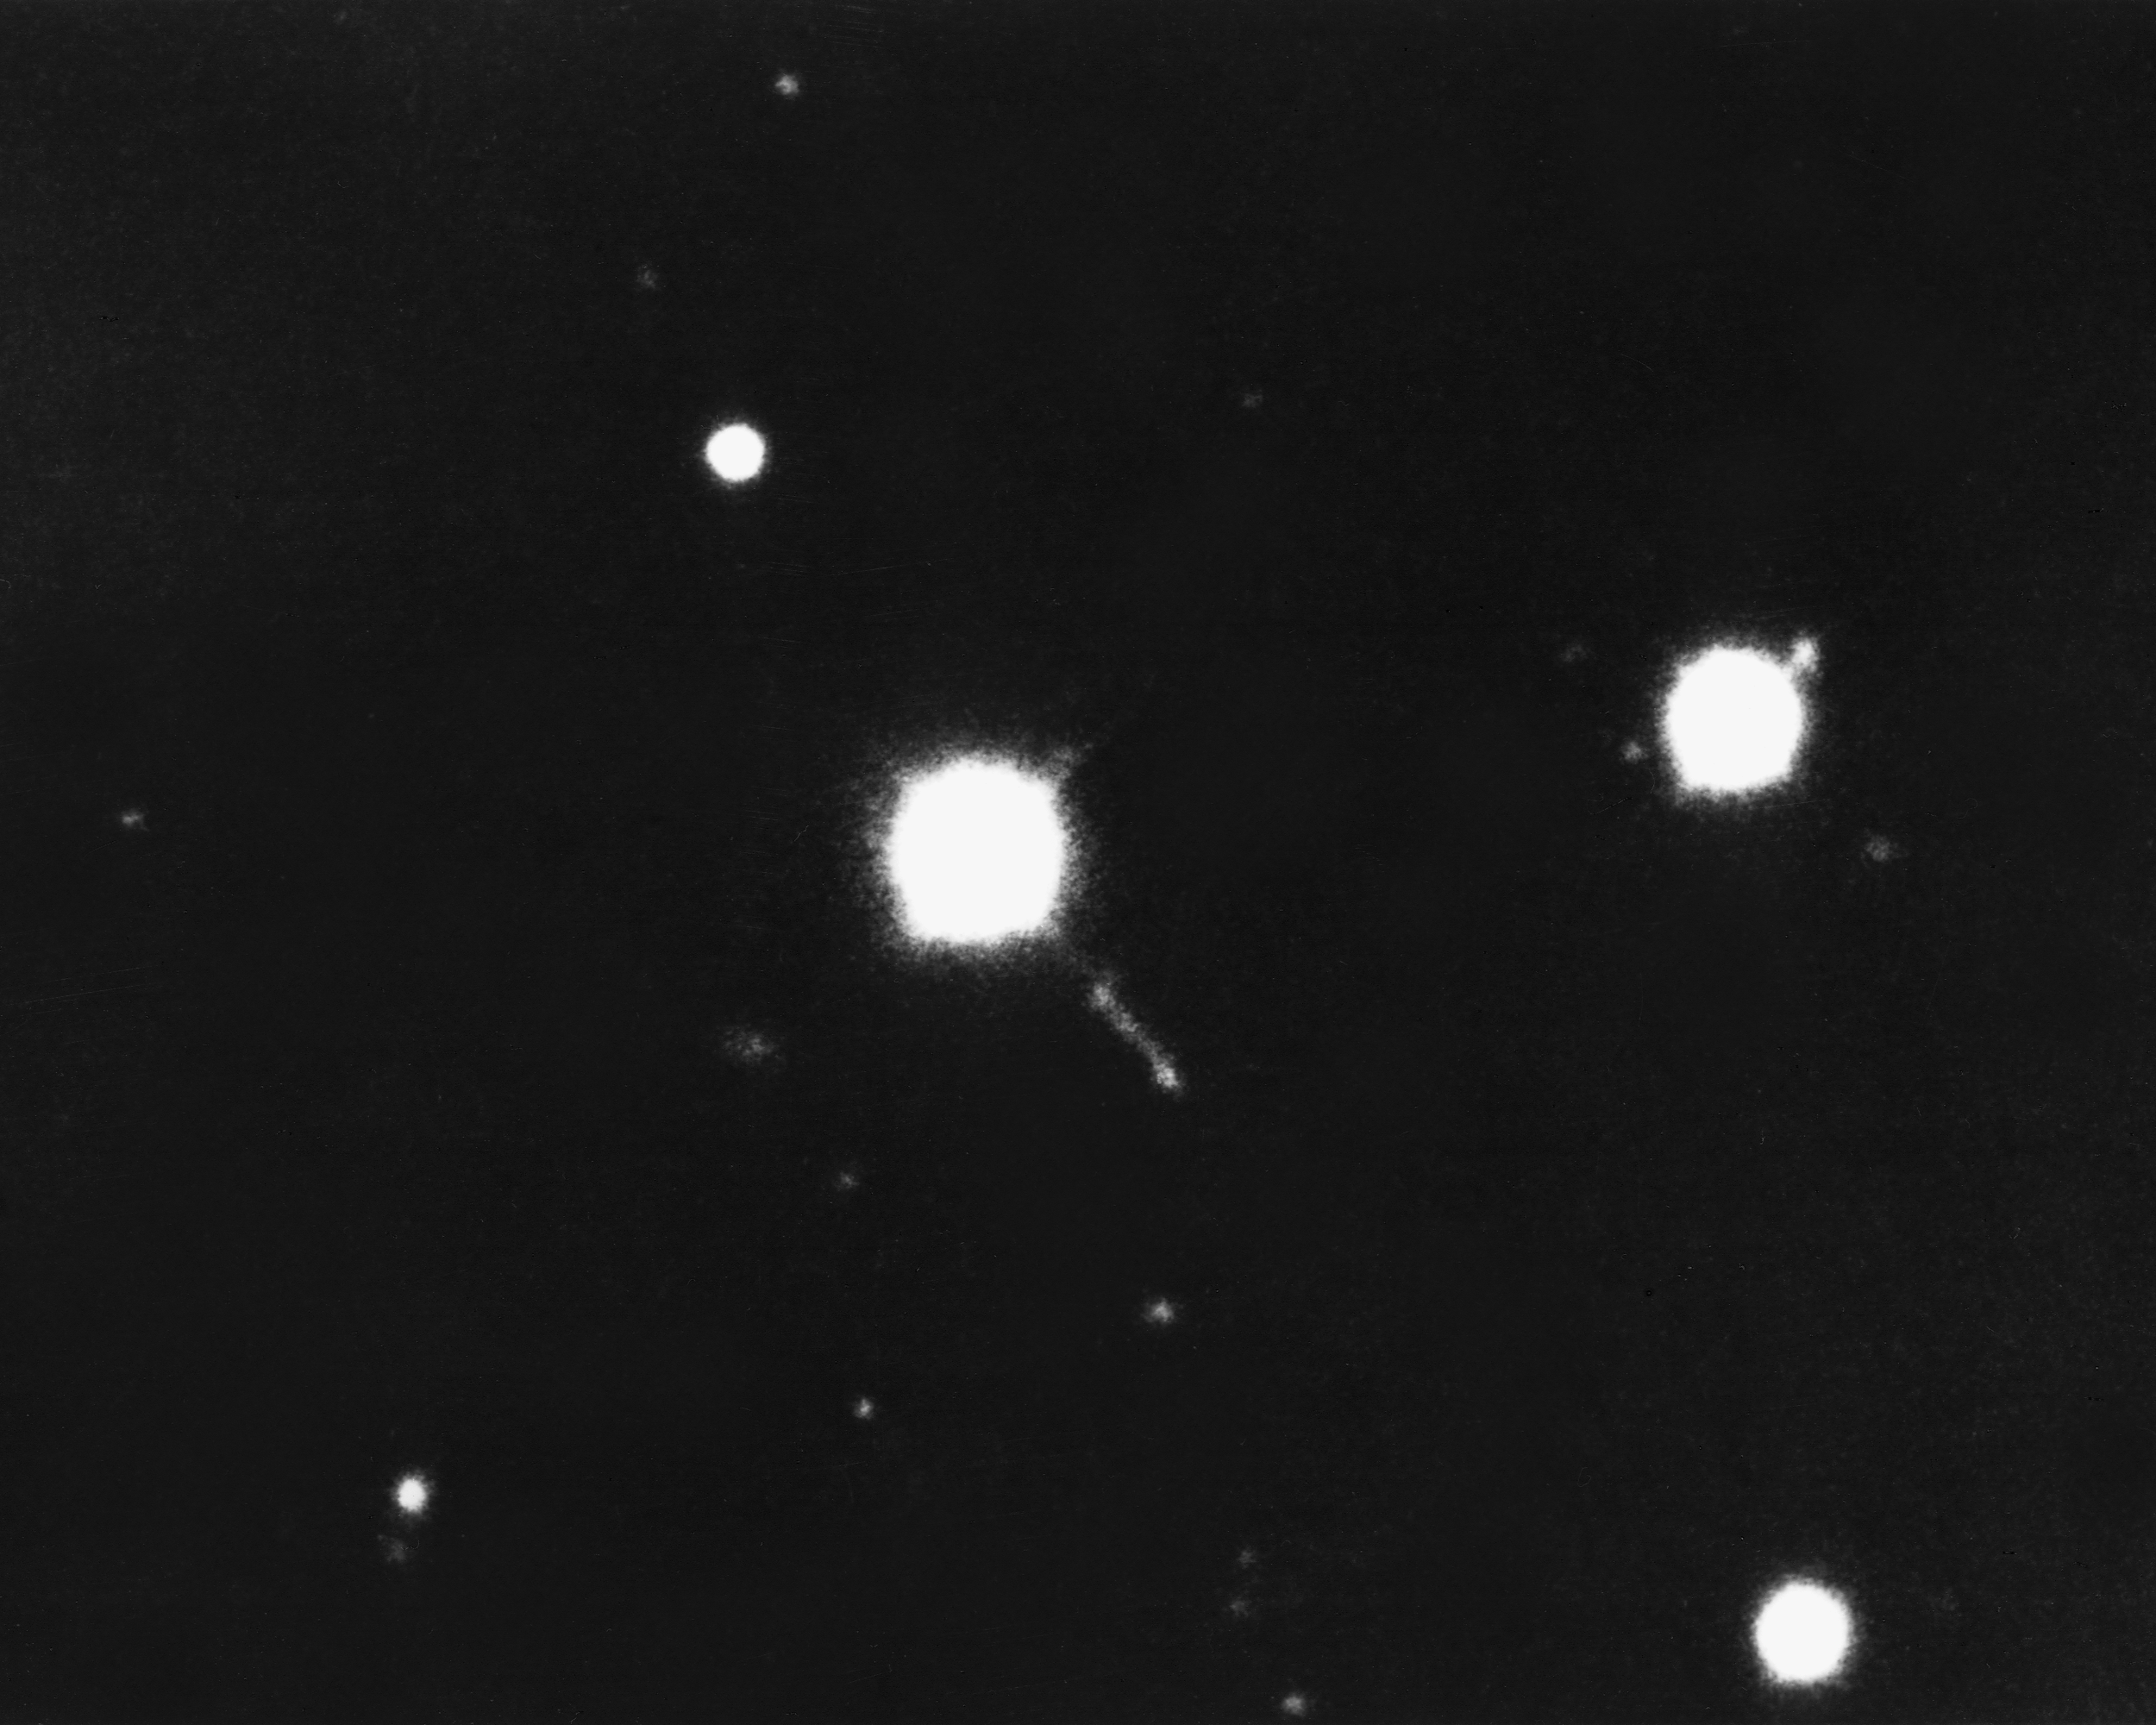

Quasar 3C273

3C273 is a strong radio source in the constellation Virgo: this image from the KPNO 4-meter Mayall telescope shows the visible part of the object. The quasar (quasi-stellar object) may radiate a hundred times more light than the brightest ordinary galaxy, and its jet may measure some 150000 light-years in length.

Credit: NOIRLab/NSF/AURA